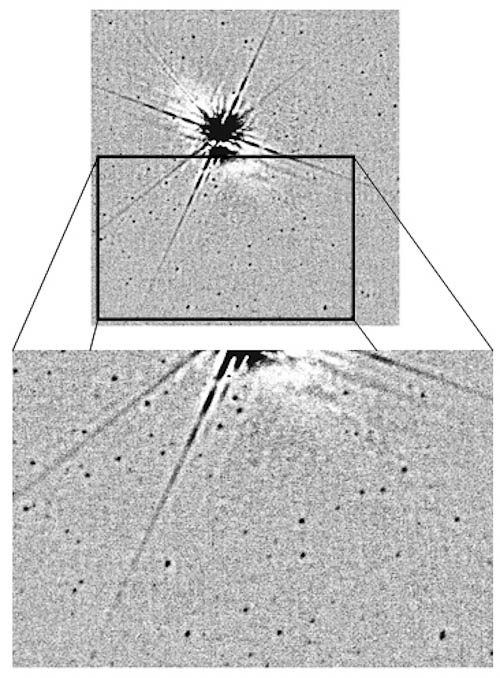

Multitudes of stars resolved by NICI

Image showing the multitudes of stars resolved by NICI that Davidge used to study the evolution of M83, comparing the age of its stars in different parts of the galaxy’s disk. The bright object in the middle of the top panel is caused by the reference star that the adaptive optics (AO) system needs to sample ever-changing atmospheric distortions. M83 is about 16 million light years away. The angular extent of this H-band image is approximately 4 arcseconds by 10 arcseconds.

Credit: International Gemini Observatory/NOIRLab/NSF/AURA